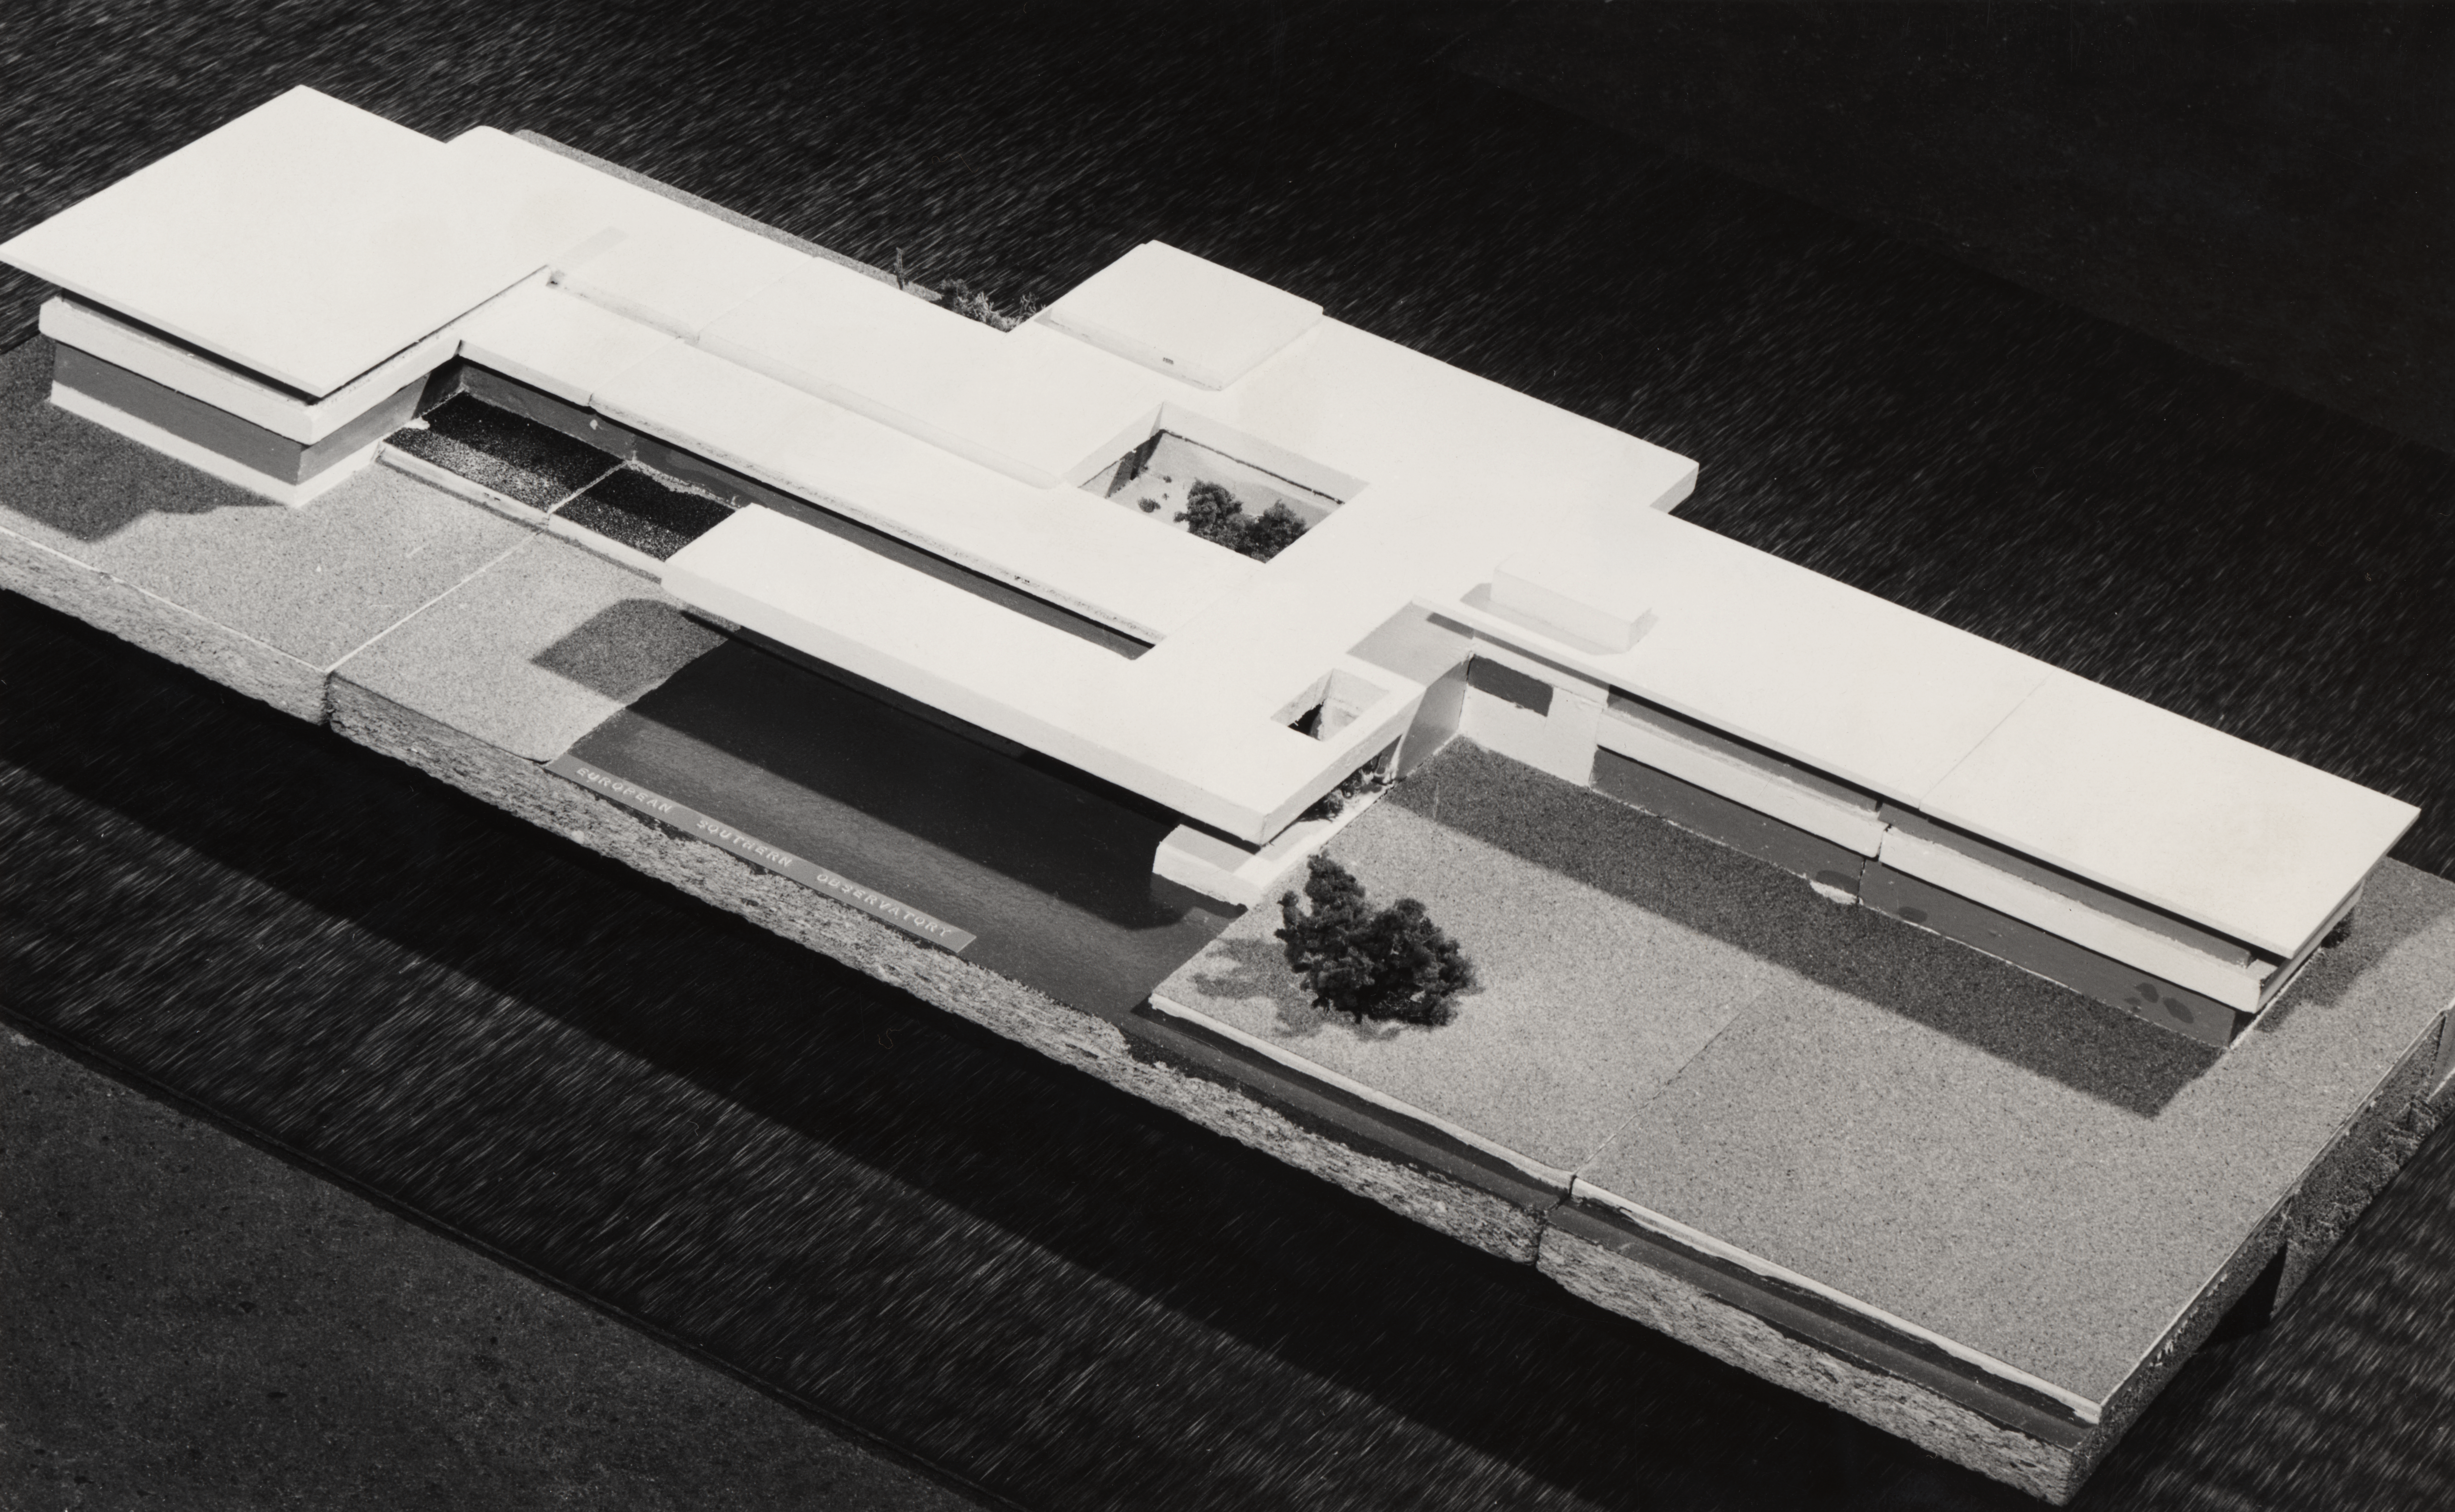

Architectural model of the planned ESO Vitacura offices

An architectural model of the planned ESO Vitacura offices.

Credit: ESO